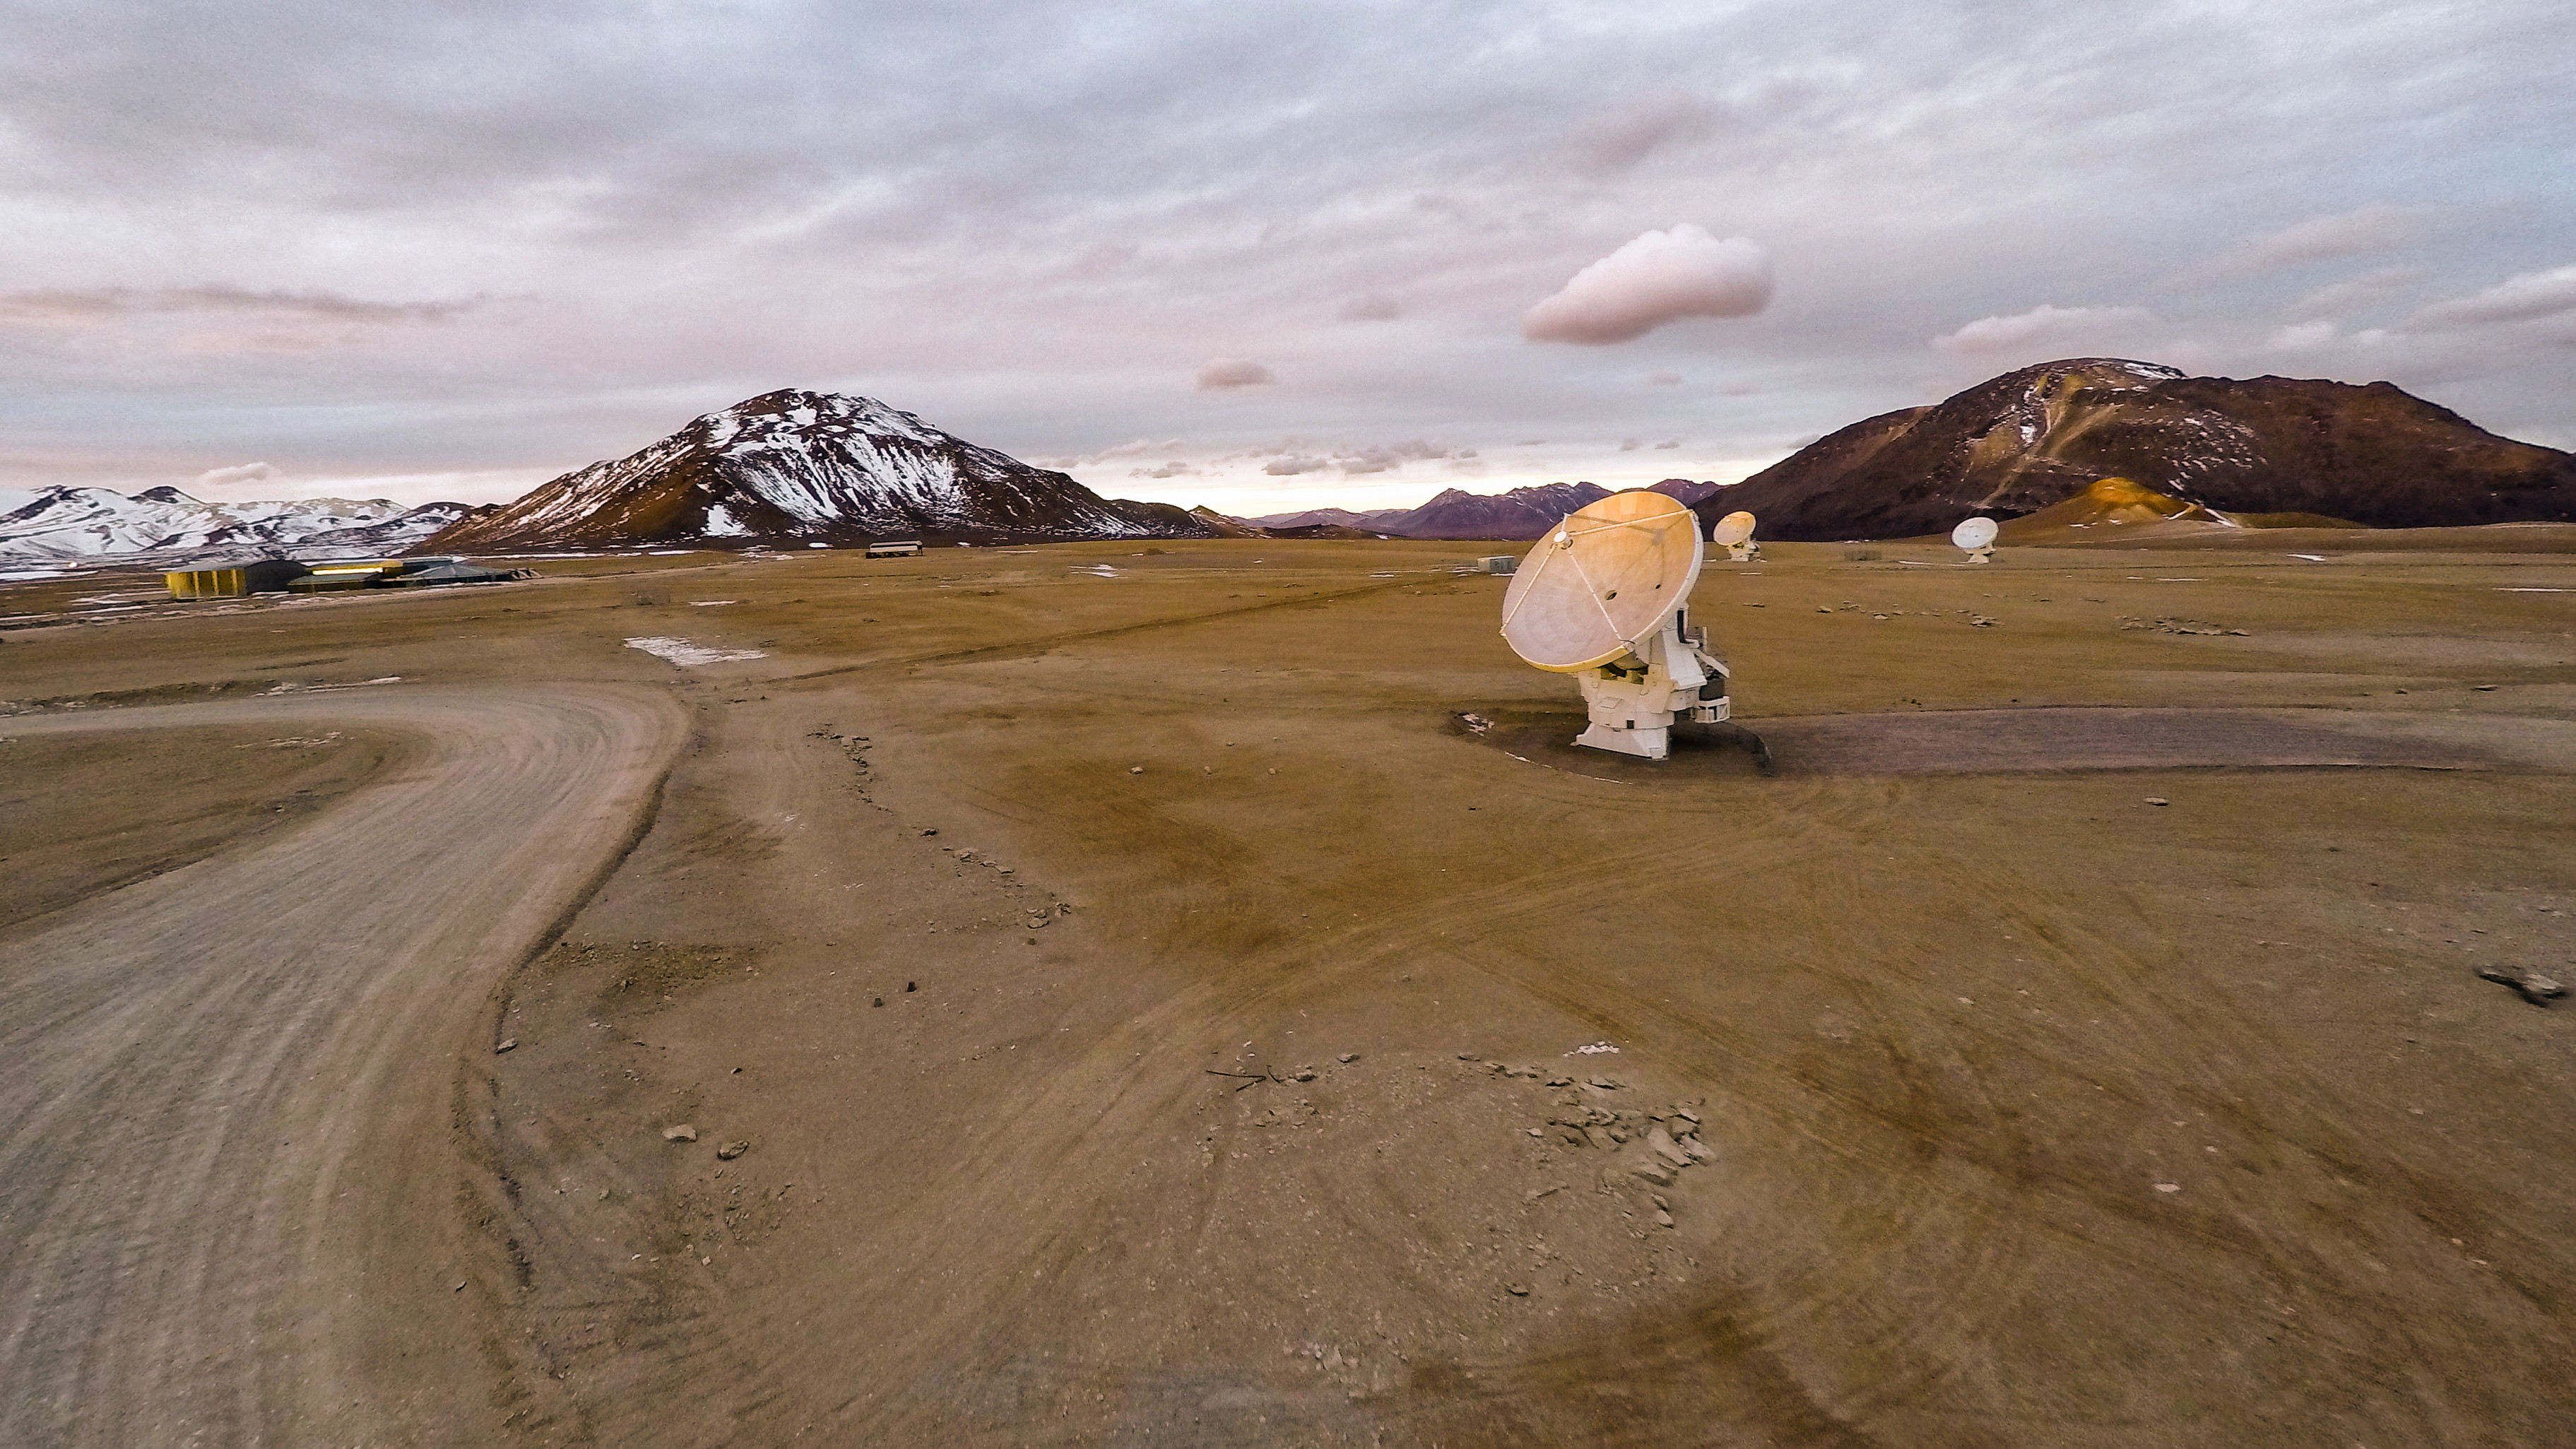

Lonely dish in Chajnantor Plateau

Lonely dish in Chajnantor Plateau.

Credit: M. Struik (ESO)